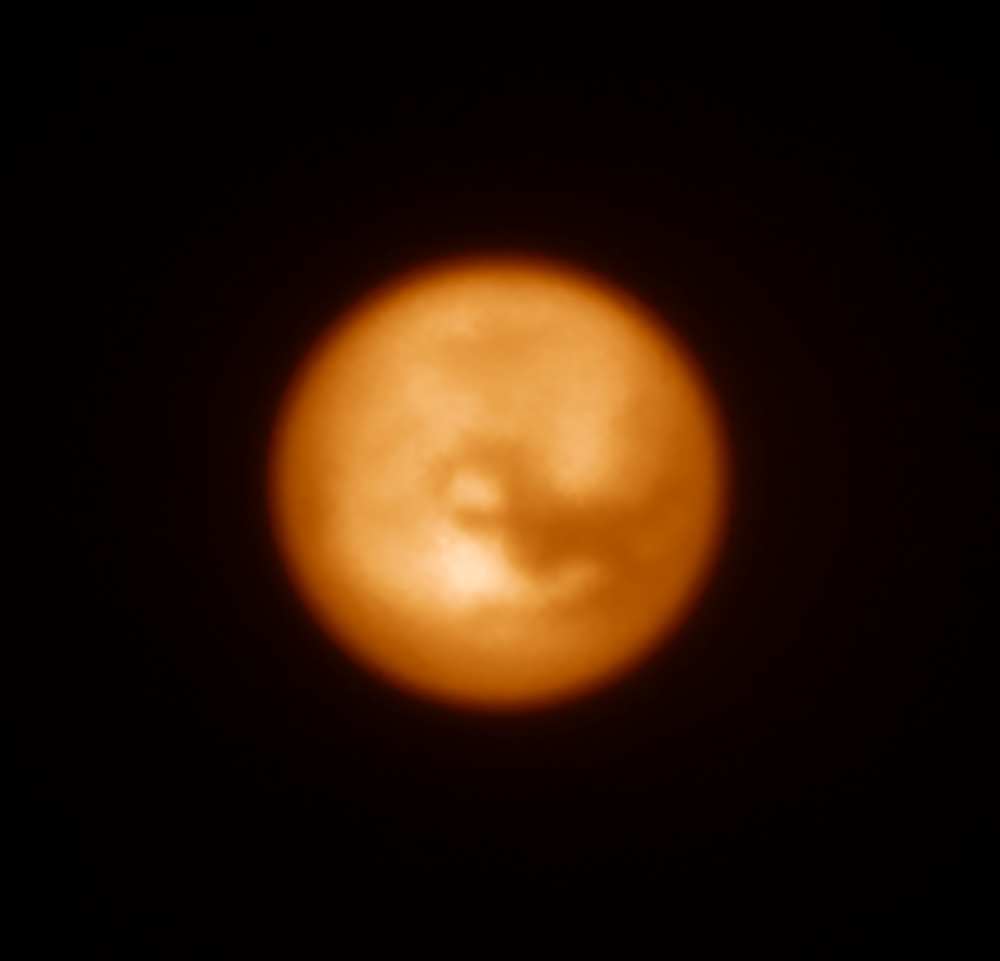

SPHERE image of Saturn’s moon Titan

This infrared image of Saturn’s largest moon, Titan, was one of the first produced by the SPHERE instrument soon after it was installed on ESO’s Very Large Telescope in May 2014. This picture shows how effective the adaptive optics system is at revealing fine detail on this tiny disc (just 0.8 arcseconds across). Titan was also a target used to test SPHERE’s polarimetric capabilities, which will be crucial to the study of some exoplanets.

This image was obtained by SPHERE at a wavelength of 1.59 micrometres. Titan is the largest satellite of Saturn (about 1.5 times the diameter of our Moon). It is covered with an extended atmosphere made mostly of nitrogen, with traces (about 1.5%) of methane. While at visible wavelengths, the surface of the satellite is hidden behind thick clouds, these near-infrared images have been obtained at a wavelength that permits to penetrate its atmosphere, and probe its surface.

Credit: ESO/J.-L. Beuzit et al./SPHERE Consortium